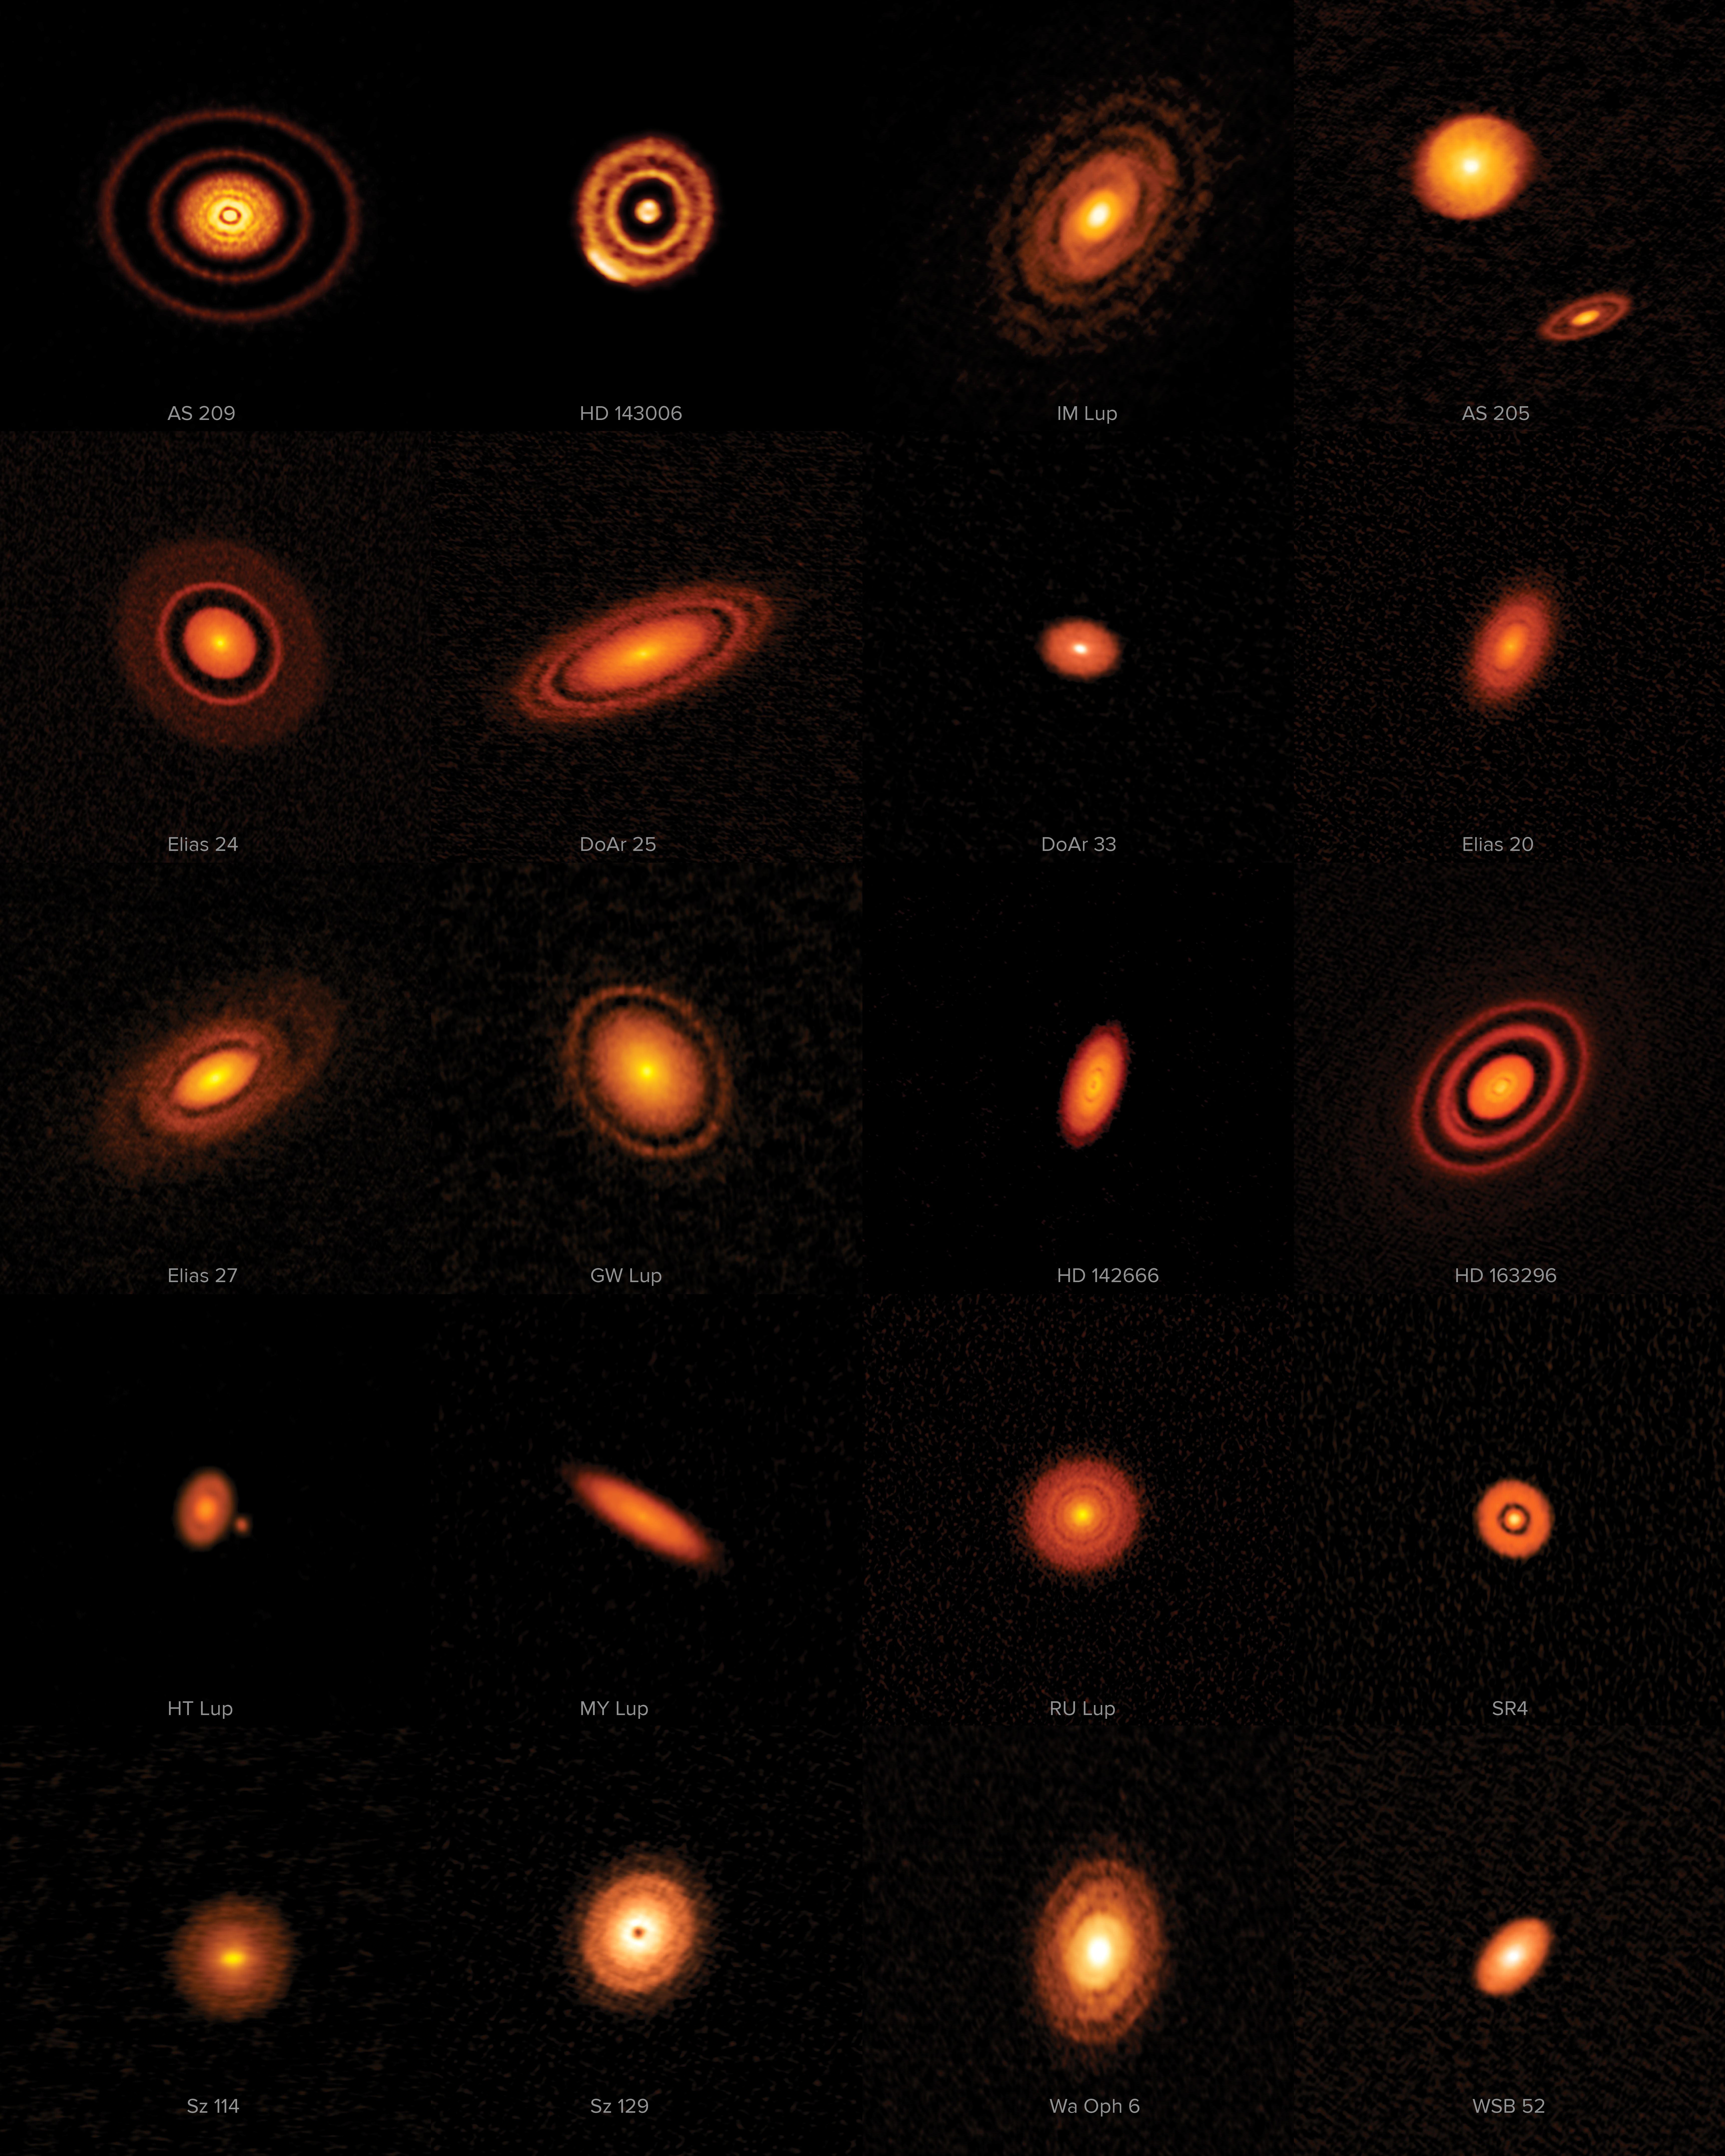

Pitch perfect in DSHARP at ALMA

This week’s image shows 20 spectacular protoplanetary discs captured by ALMA’s first Large Program, known as the Disk Substructures at High Angular Resolution Project (DSHARP). In a focused observation effort that included hours of data collected over several months, researchers imaged 20 nearby protoplanetary discs to learn more about the earliest stages of planet formation, and the staggering quantity of data from the project has just been released.

It has long been thought that planetary systems are likely to have their origins in so-called protoplanetary discs — compressed circles, spirals or ellipses of gas and dust, which form around protostars in the early stages of their development. The process by which planets emerge from these diffuse discs, however, is not well understood. It is particularly challenging to understand the very earliest stages of their evolution — when dust within a disc coalesces into planetesimals and the seeds of planets are formed.

Astronomers know that a planet’s first growth spurt, from individual grains to a body a few kilometres across, must happen quickly in astronomical terms, but the lack of observational data has made pinning down the physics of this growth challenging. Fortunately, this recently changed with the opening of new telescopes such as ALMA.

Eventually, astronomers hope to be able to accurately predict what type of planetary system will evolve from any particular disc. The DSHARP program takes us a step towards this goal by providing a detailed view of the substructures (the varied patterns of dark and light circles and spirals you can see in each disc) — helping us to understand their significance.

The story continues next week — this is the first instalment in a trio of Pictures of the Week that will delve into recent discoveries made by DSHARP.

Credit: ALMA (ESO/NAOJ/NRAO), S. Andrews et al.; NRAO/AUI/NSF, S. Dagnello